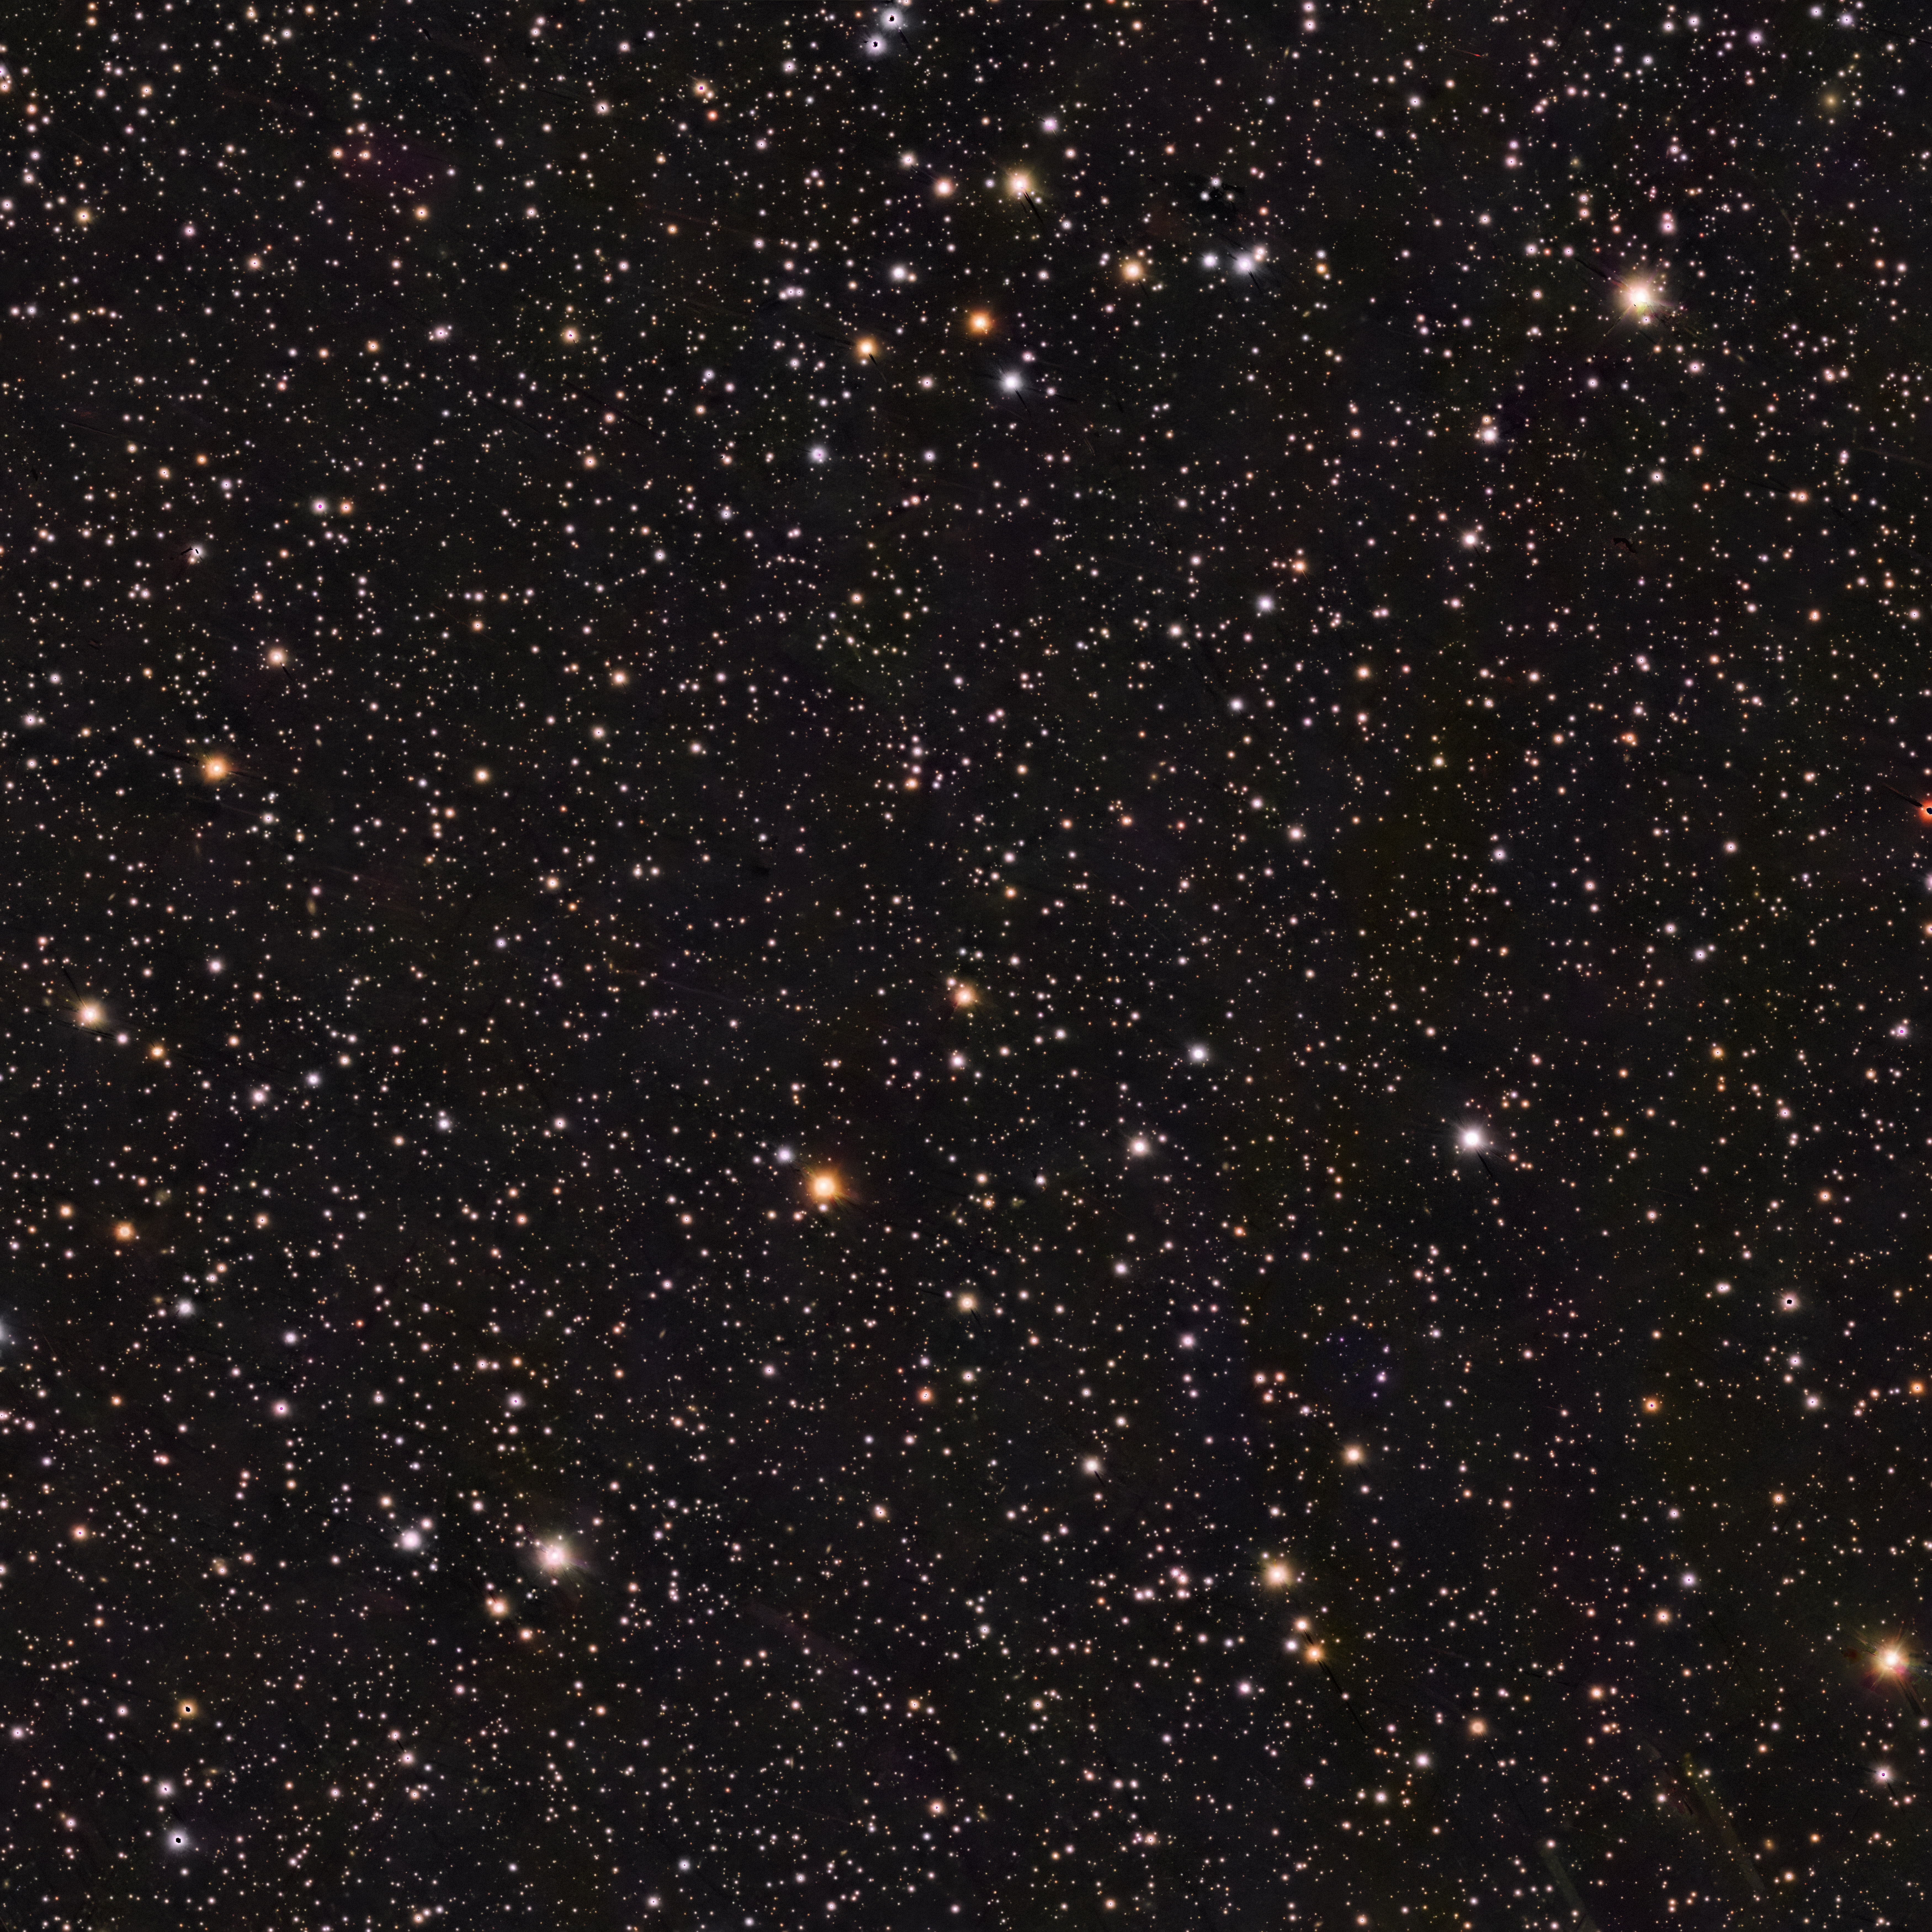

Wide-field view (PanSTARRS) of the area of the sky around the star RXJ0528+2838

This image from the PanSTARRS survey shows the region of the sky around the dead star RXJ0528+2838, which is located at the very centre of the image.

Credit: PanSTARRS